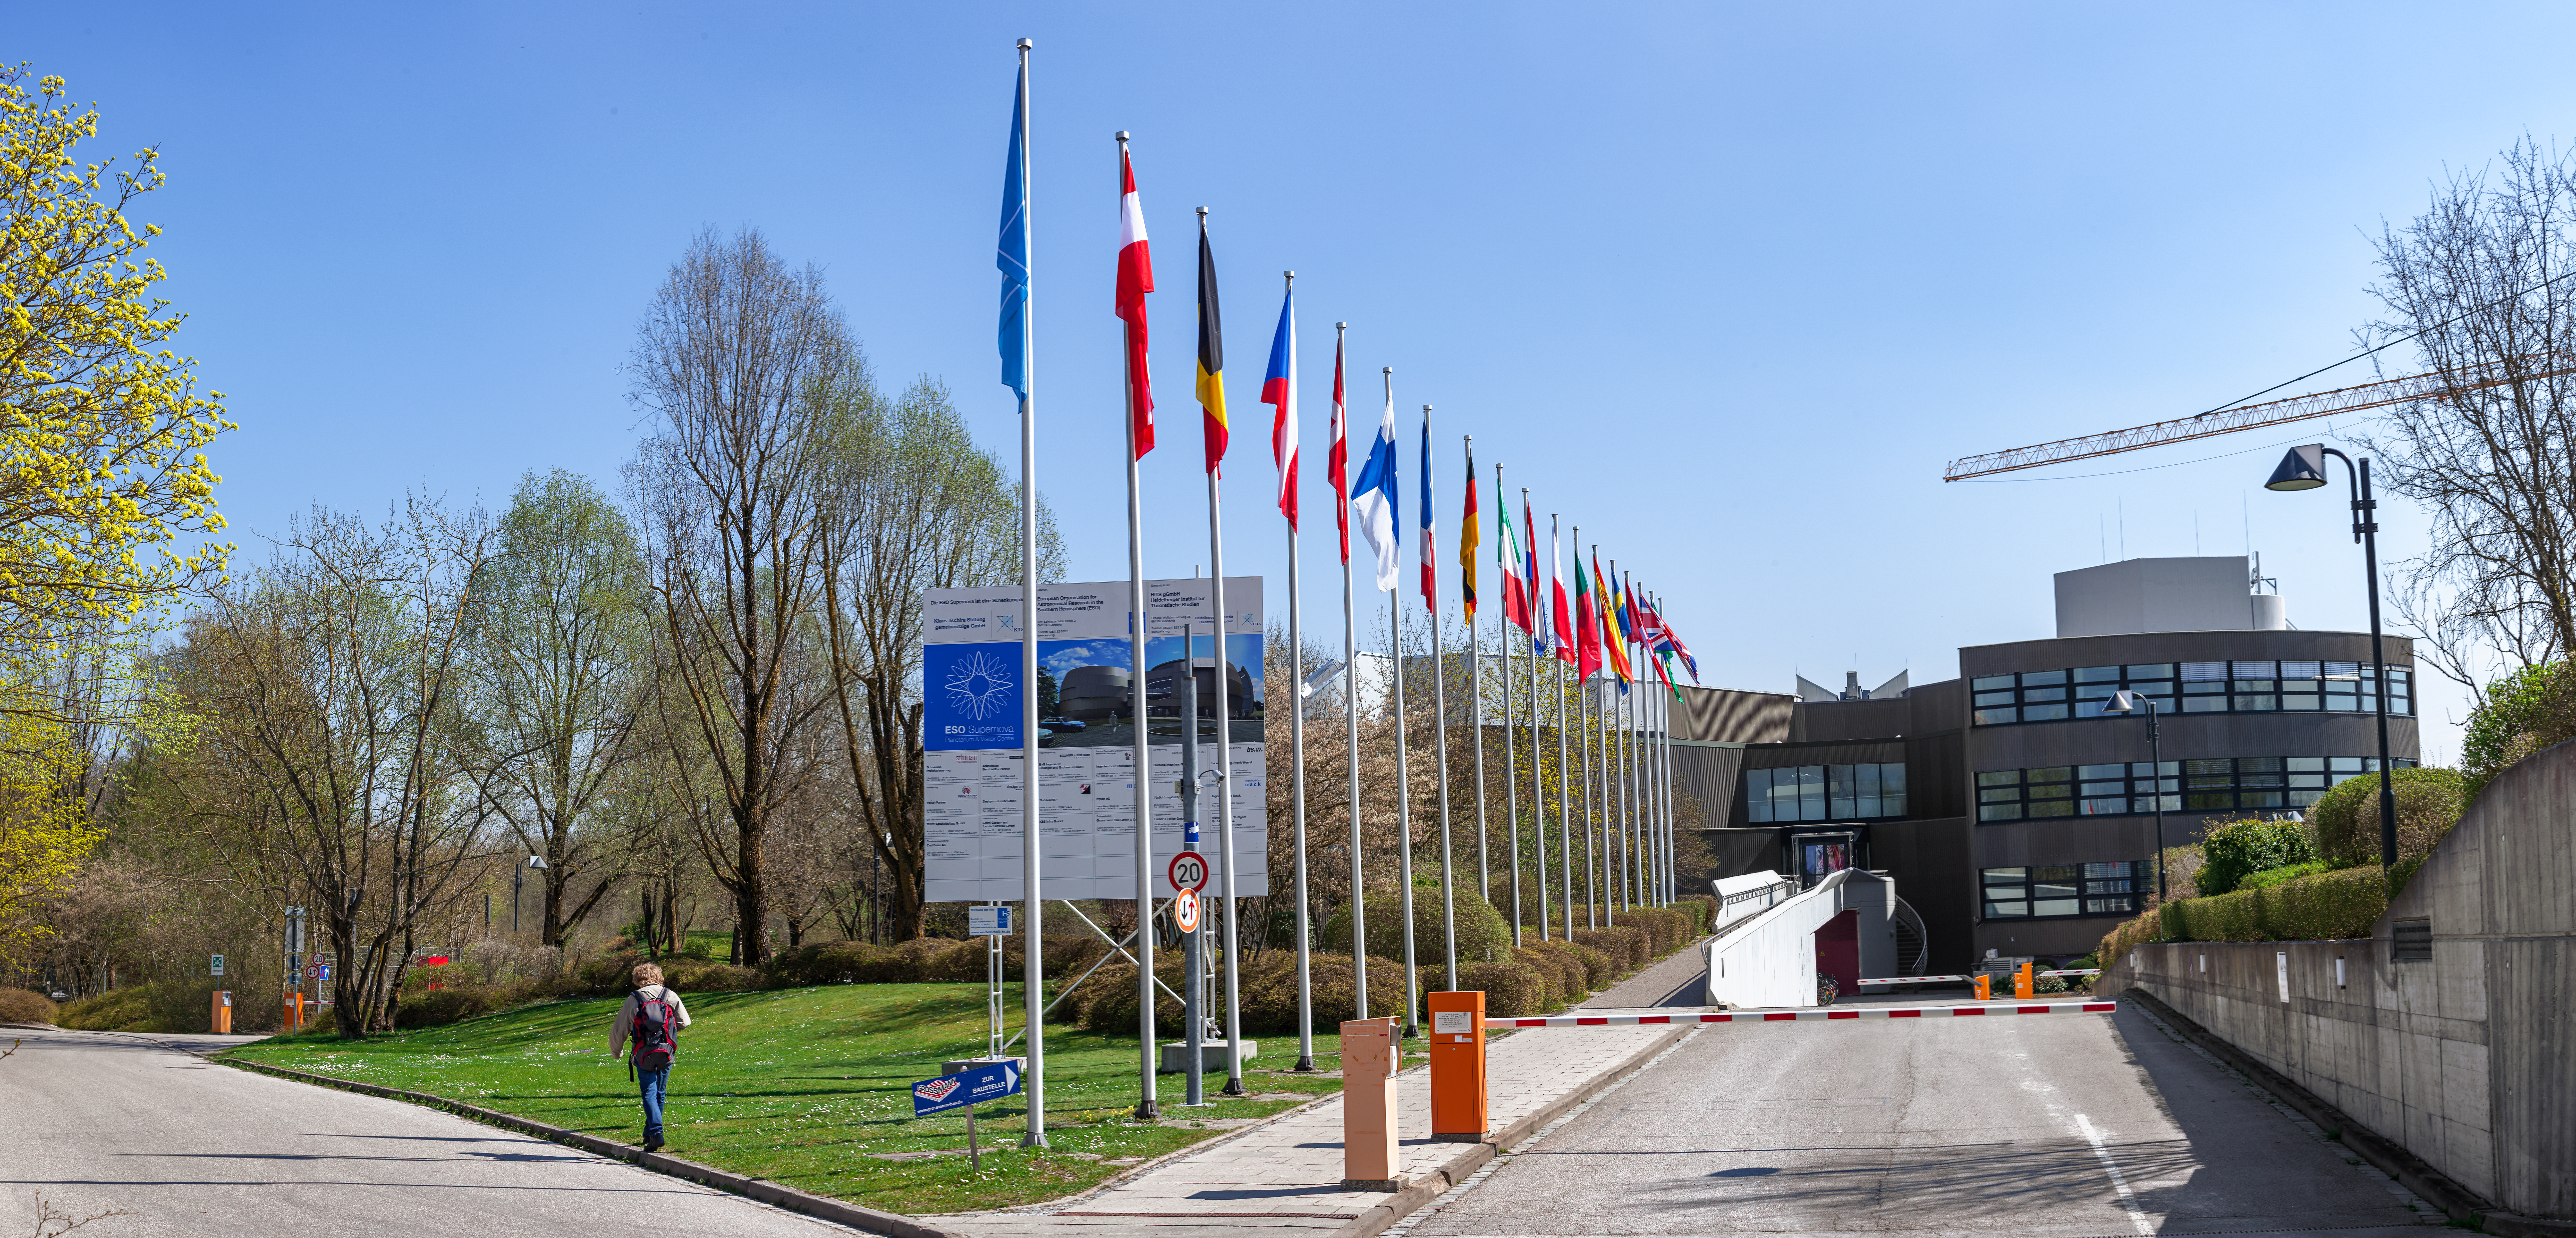

ESO Member States' flags

Panoramic view of the main entrance at the ESO's Headquarters in Garching, near Munich, with the flags of all the ESO Member States displayed.

Credit: ESO